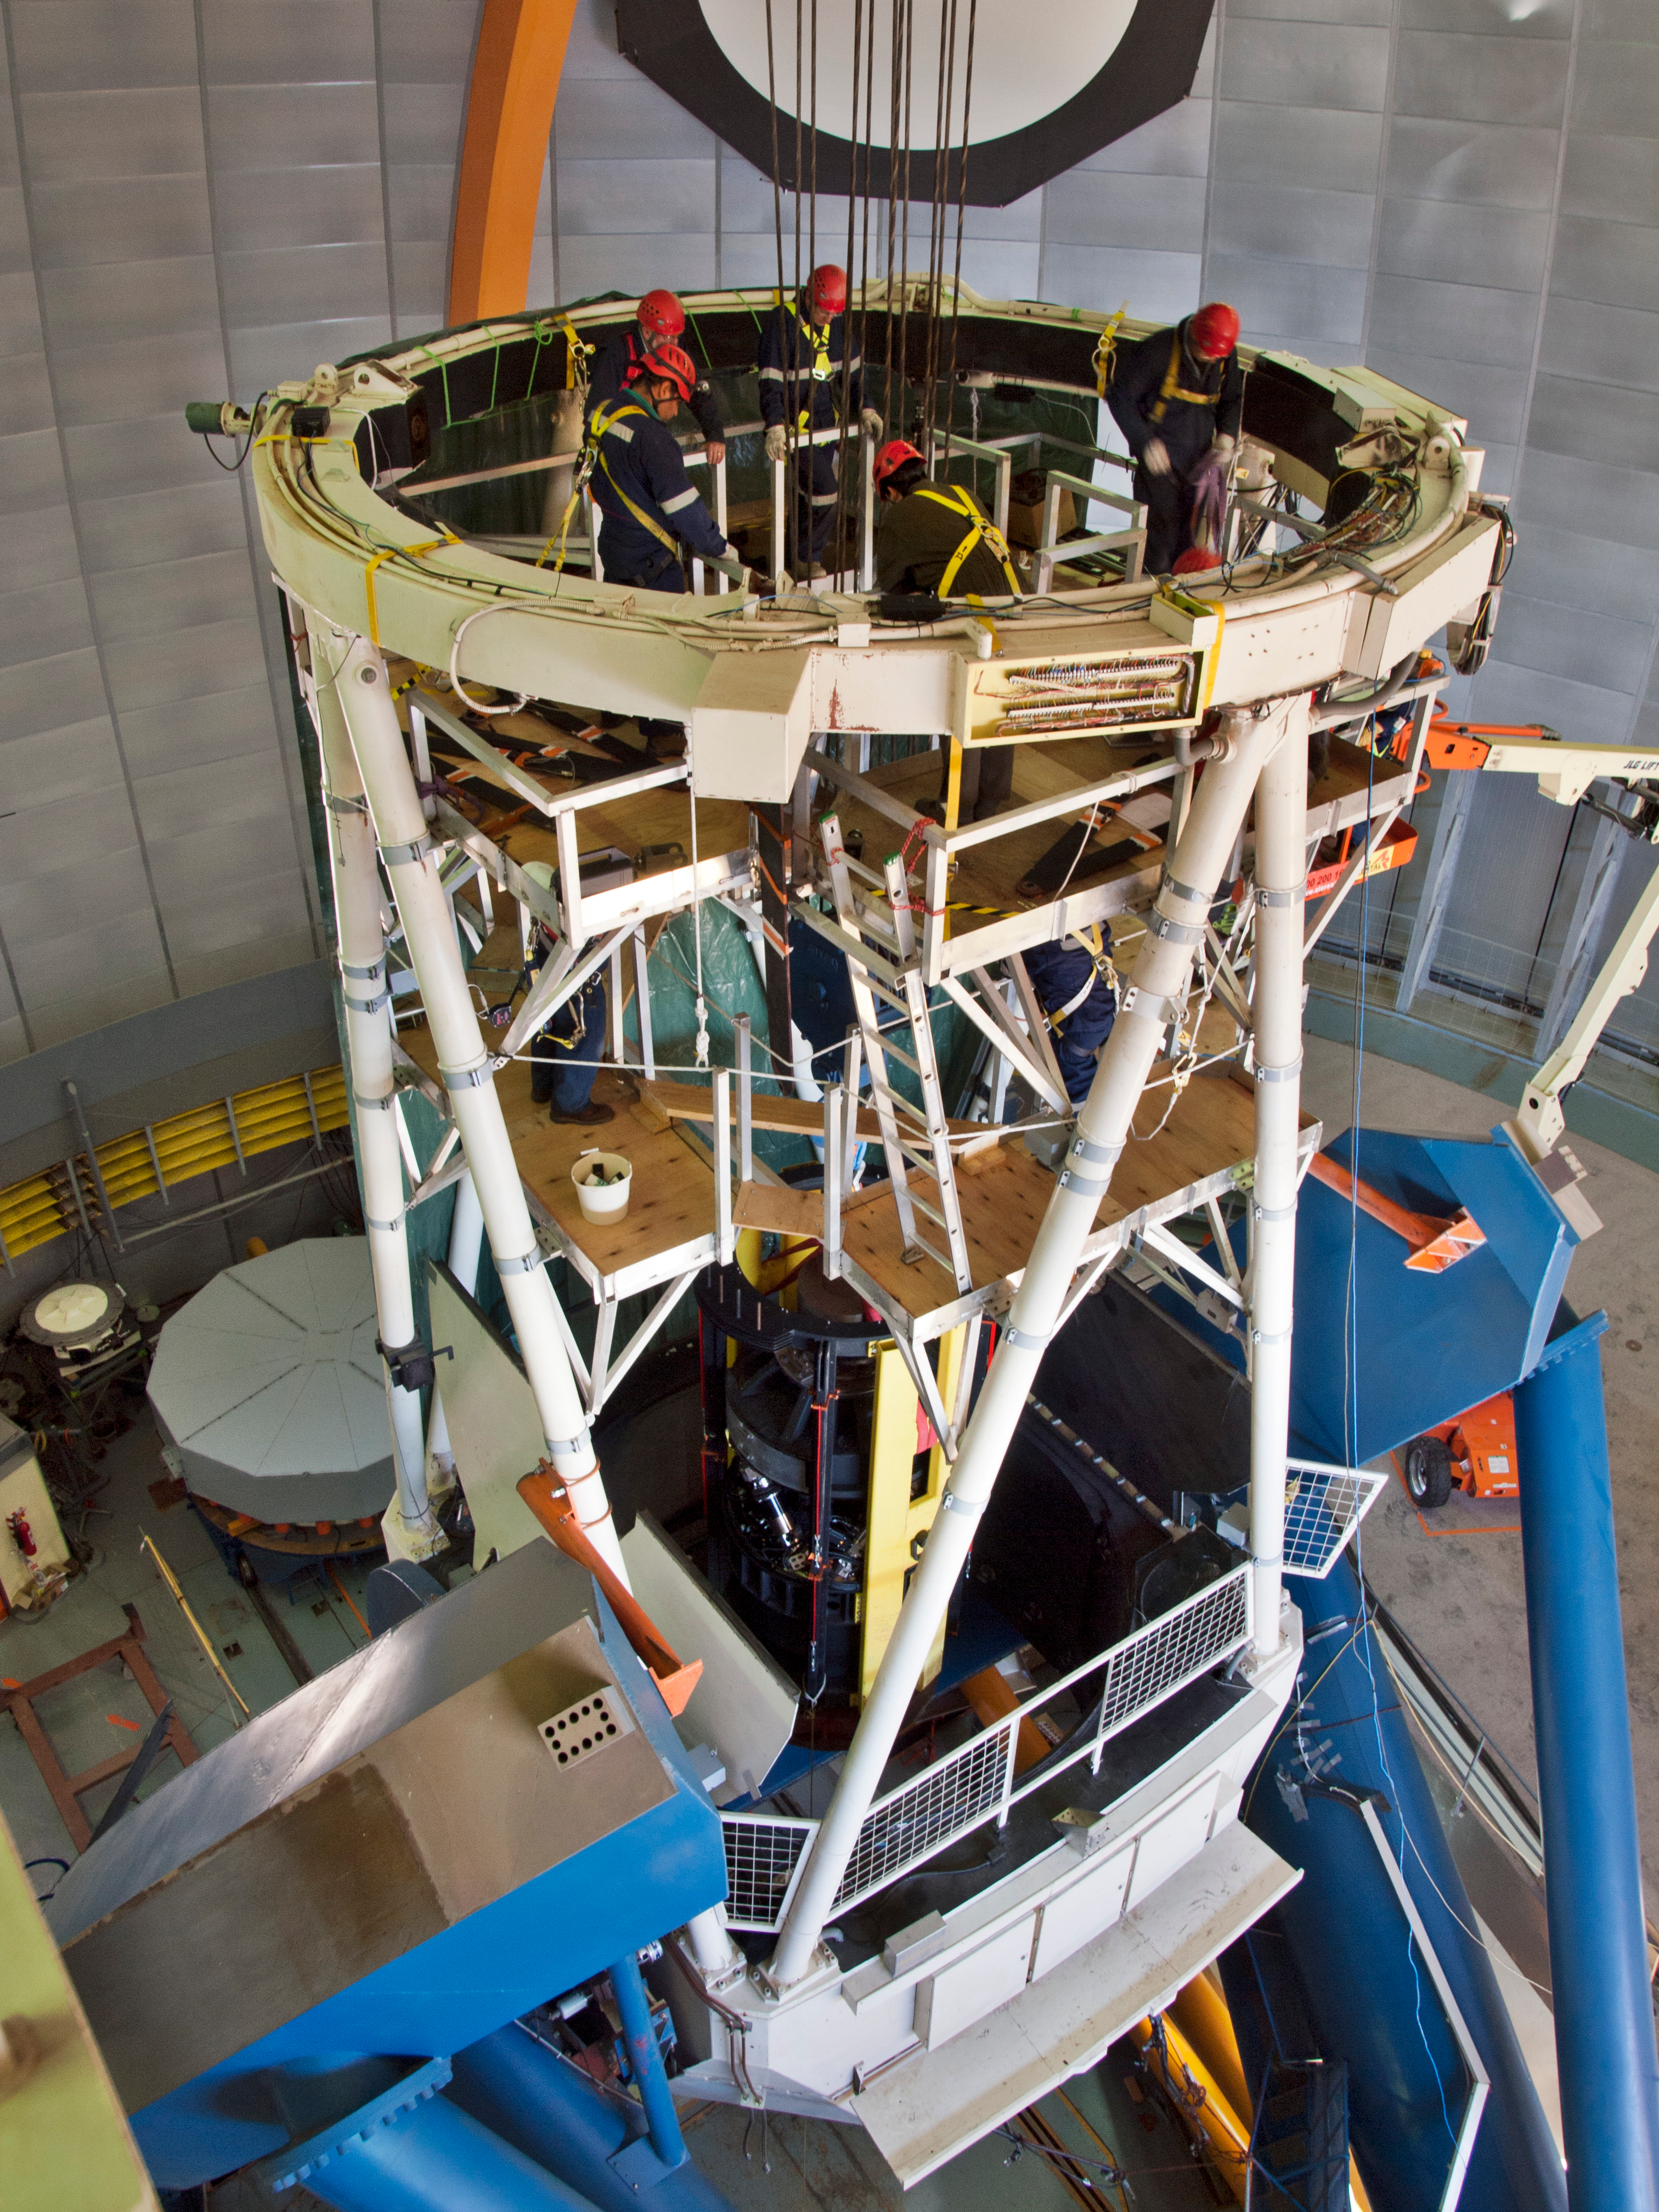

The DECam prime focus cage is raised into position

With the Blanco 4-m telescope locked in a vertical position and the old prime focus cage removed, the new DECam prime focus cage is winched up to the top end to be installed. The new cage is braced by the yellow “strongbacks” and in the picture can be seen passing the center section approaching the work platforms.

Credit: T. Abbott & CTIO/NOIRLab/NSF/AURA/